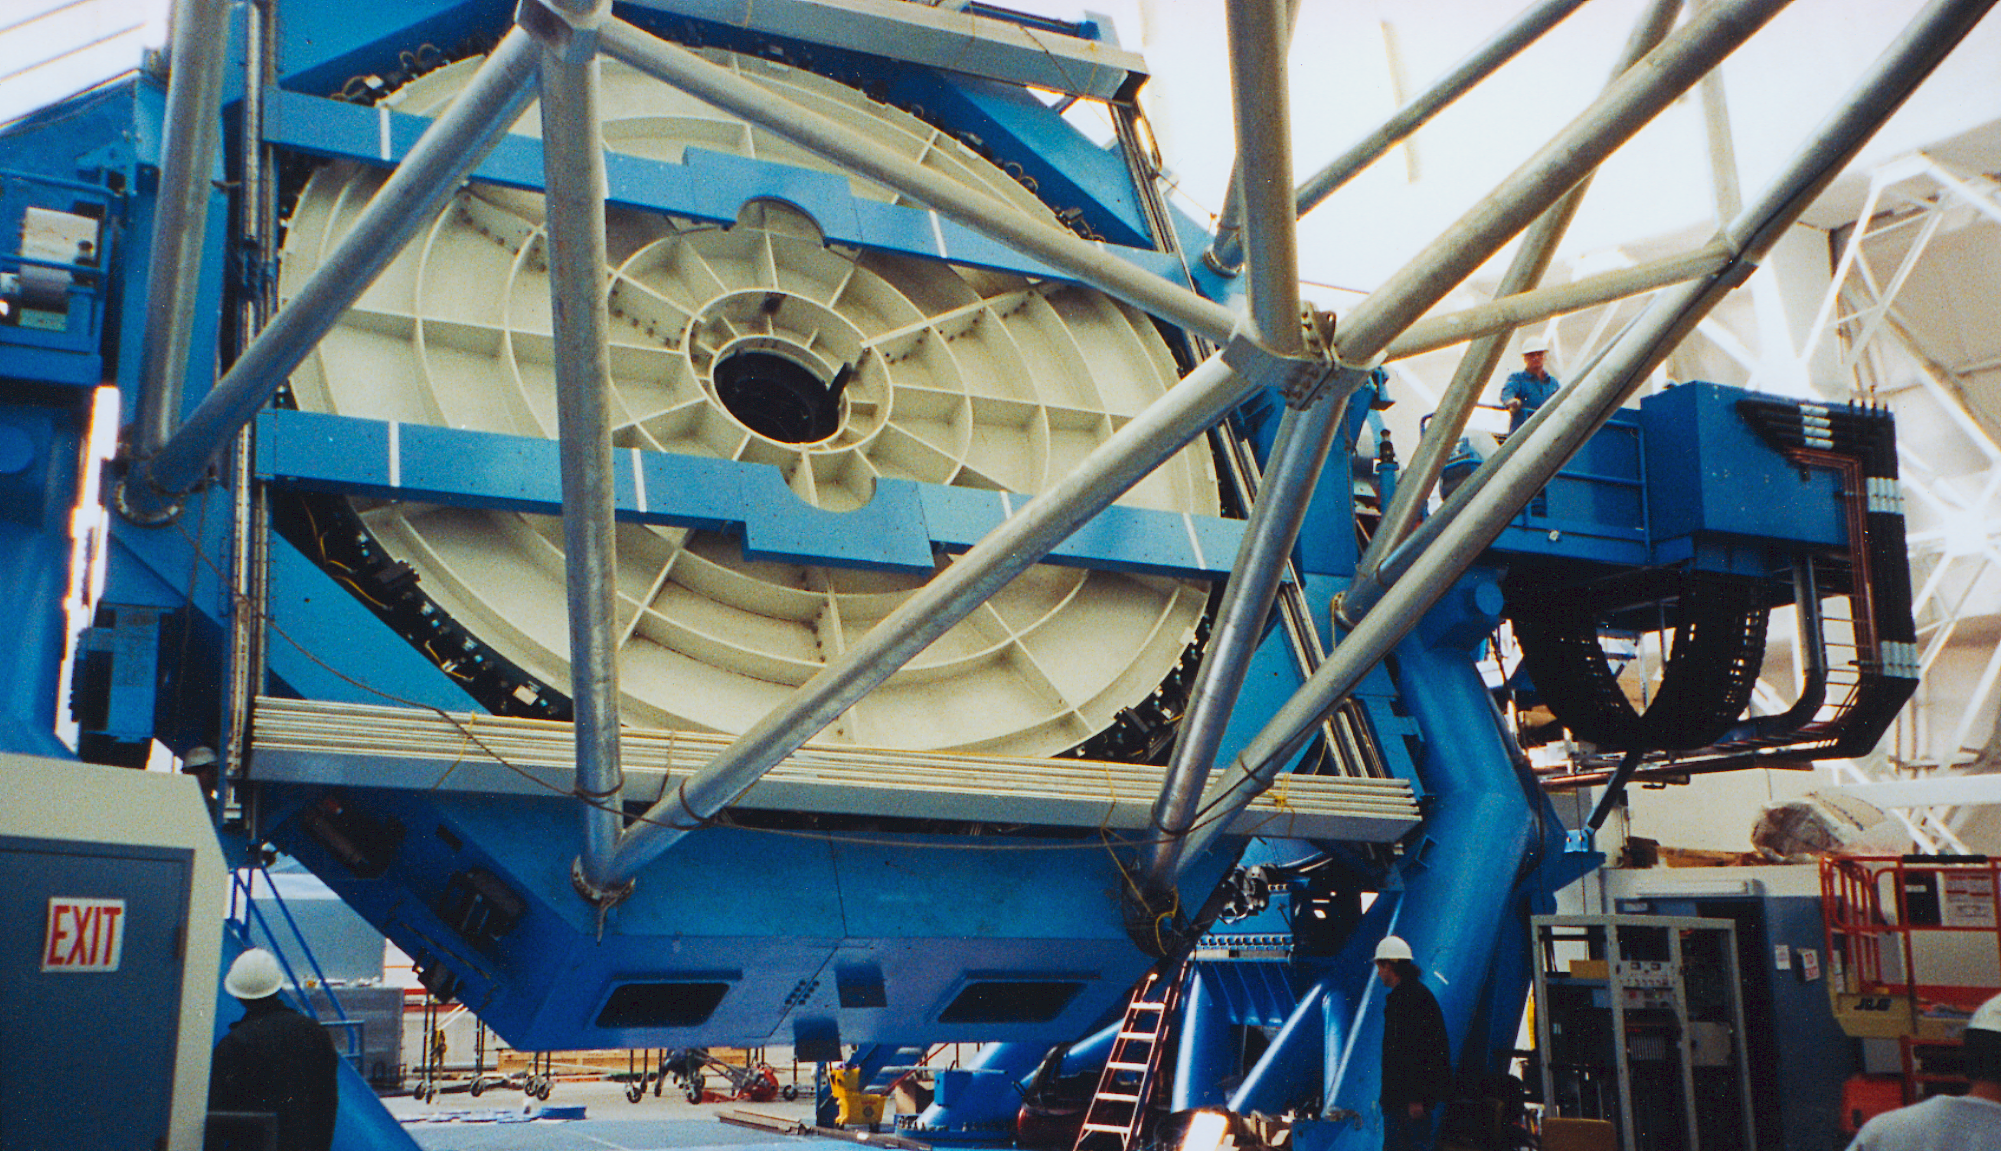

Gemini North tilt test

The first tilt test of the northern Gemini 8-meter telescope on Mauna Kea, Hawaii, performed for safety with the primary mirror replaced by a steel dummy mirror.

Credit: NOIRLab/NSF/AURA